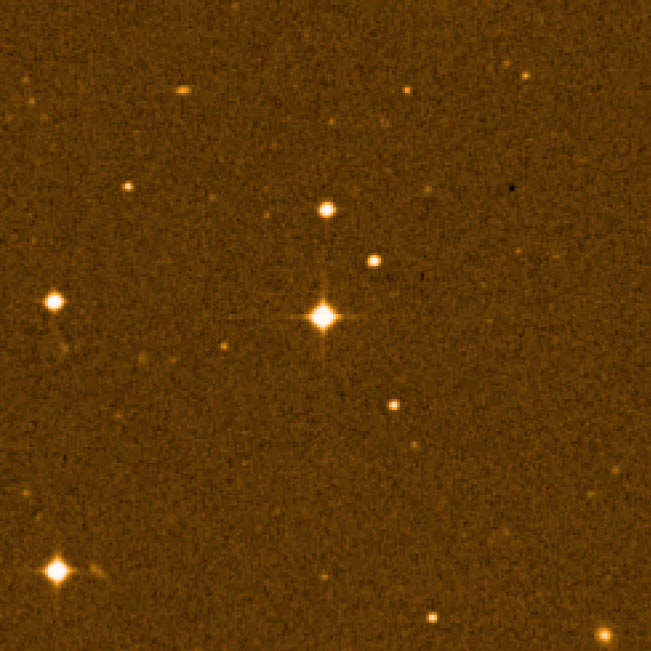

The Milky Way star field around CS 31082-001

The Milky Way star field around CS 31082-001, the 12th-magnitude star at the centre. The "cross" is caused by reflections in the telescope optics, a typical effect for relatively bright stars.

Credit: AURA